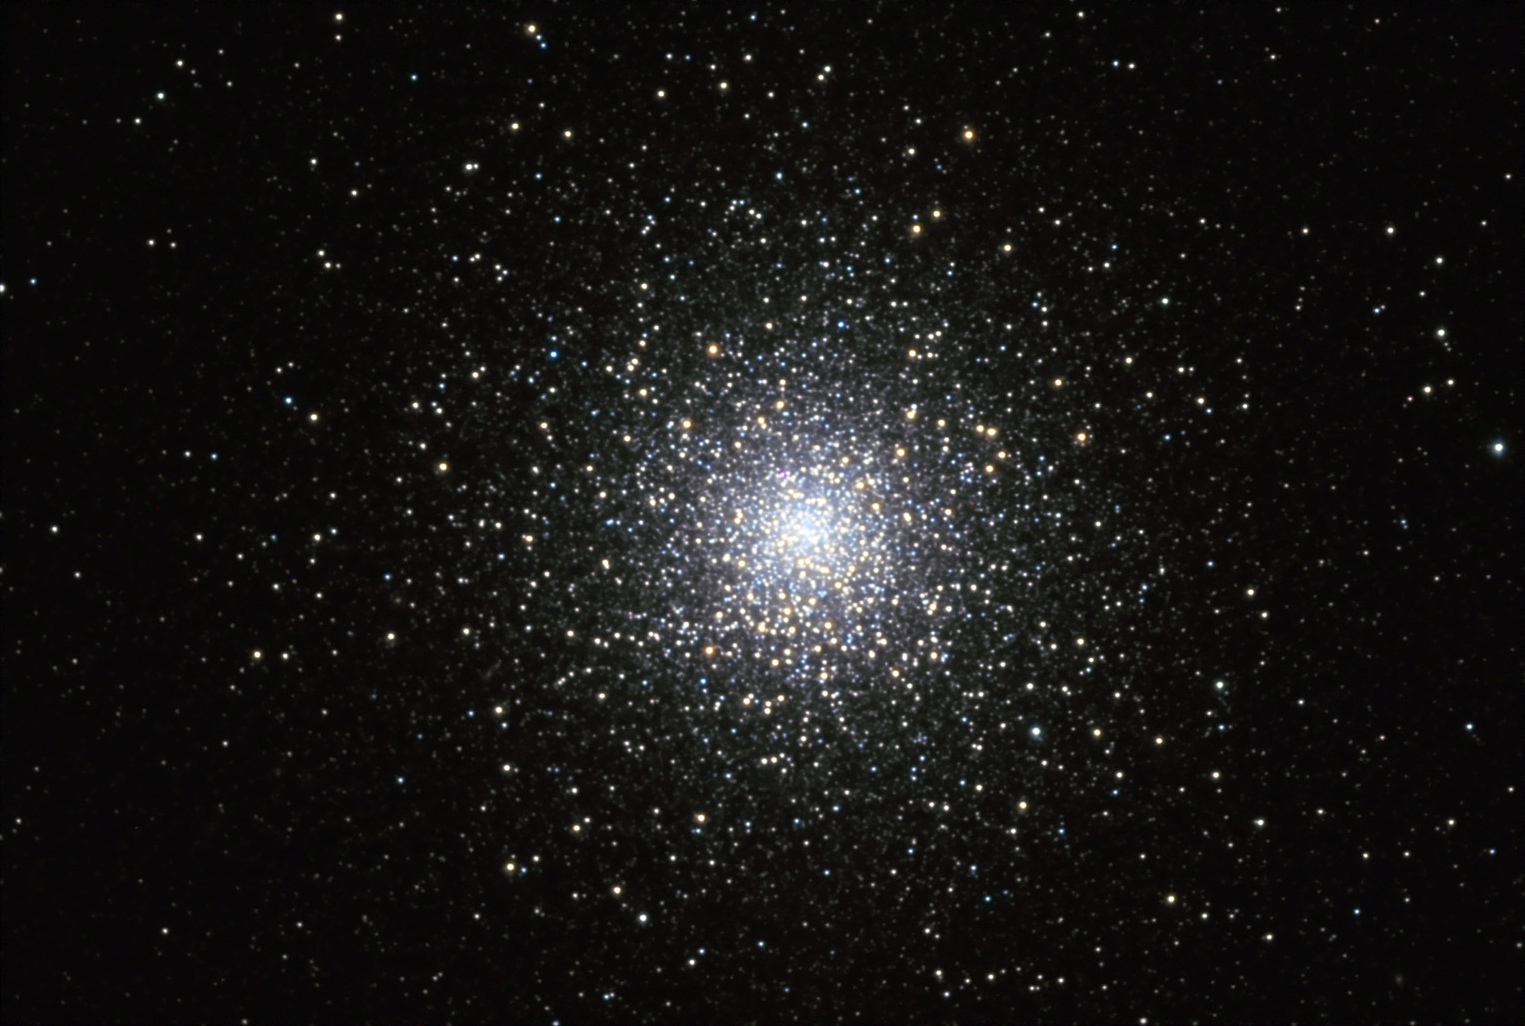

M15

The extremely bright and concentrated globular cluster, M15, is home to a unique planetary nebula called Pease 1. M15 is one of three globular clusters known to harbor a planetary nebula. For comparison, check out the Hubble Space Telescope image of this cluster.

This image was taken as part of Advanced Observing Program (AOP) program at Kitt Peak Visitor Center during 2014.

Credit: KPNO/NOIRLab/NSF/AURA/Adam Block